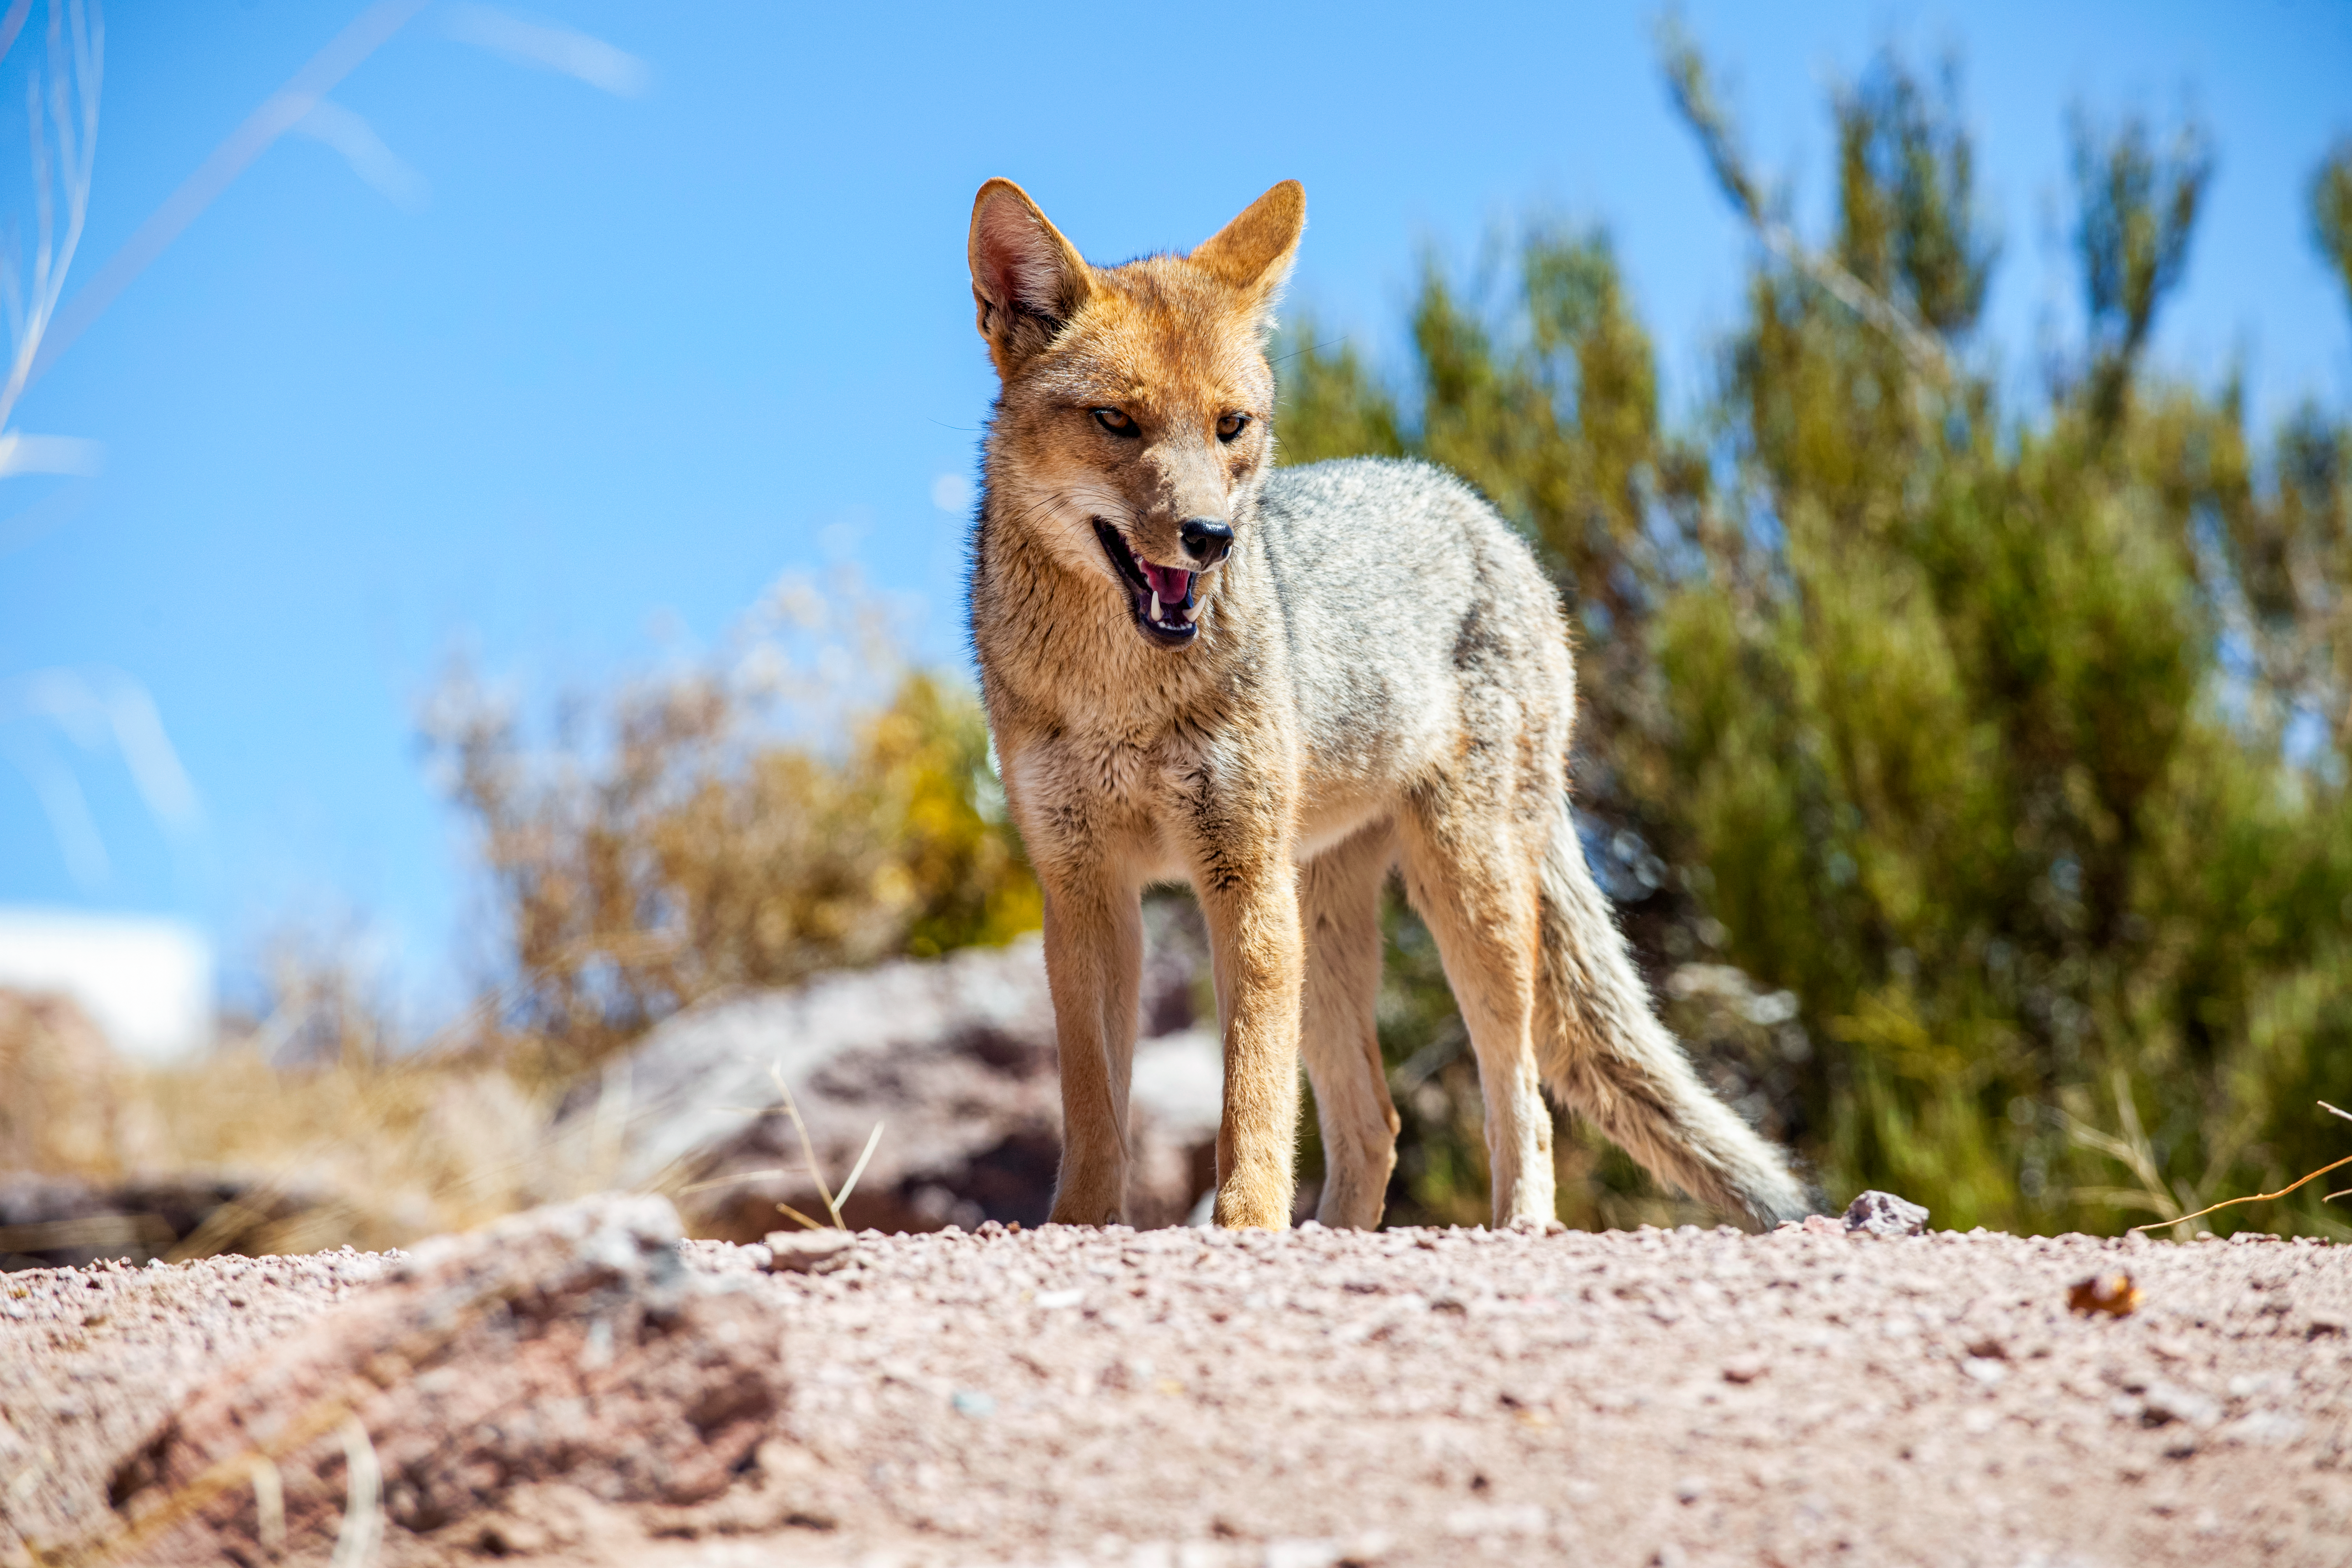

Fox at Cerro Tololo

Fox at at the Cerro Tololo Inter-American Observatory (CTIO), a Program of NSF NOIRLab.

Credit: DOE/FNAL/DECam/R. Hahn/CTIO/NOIRLab/NSF/AURA